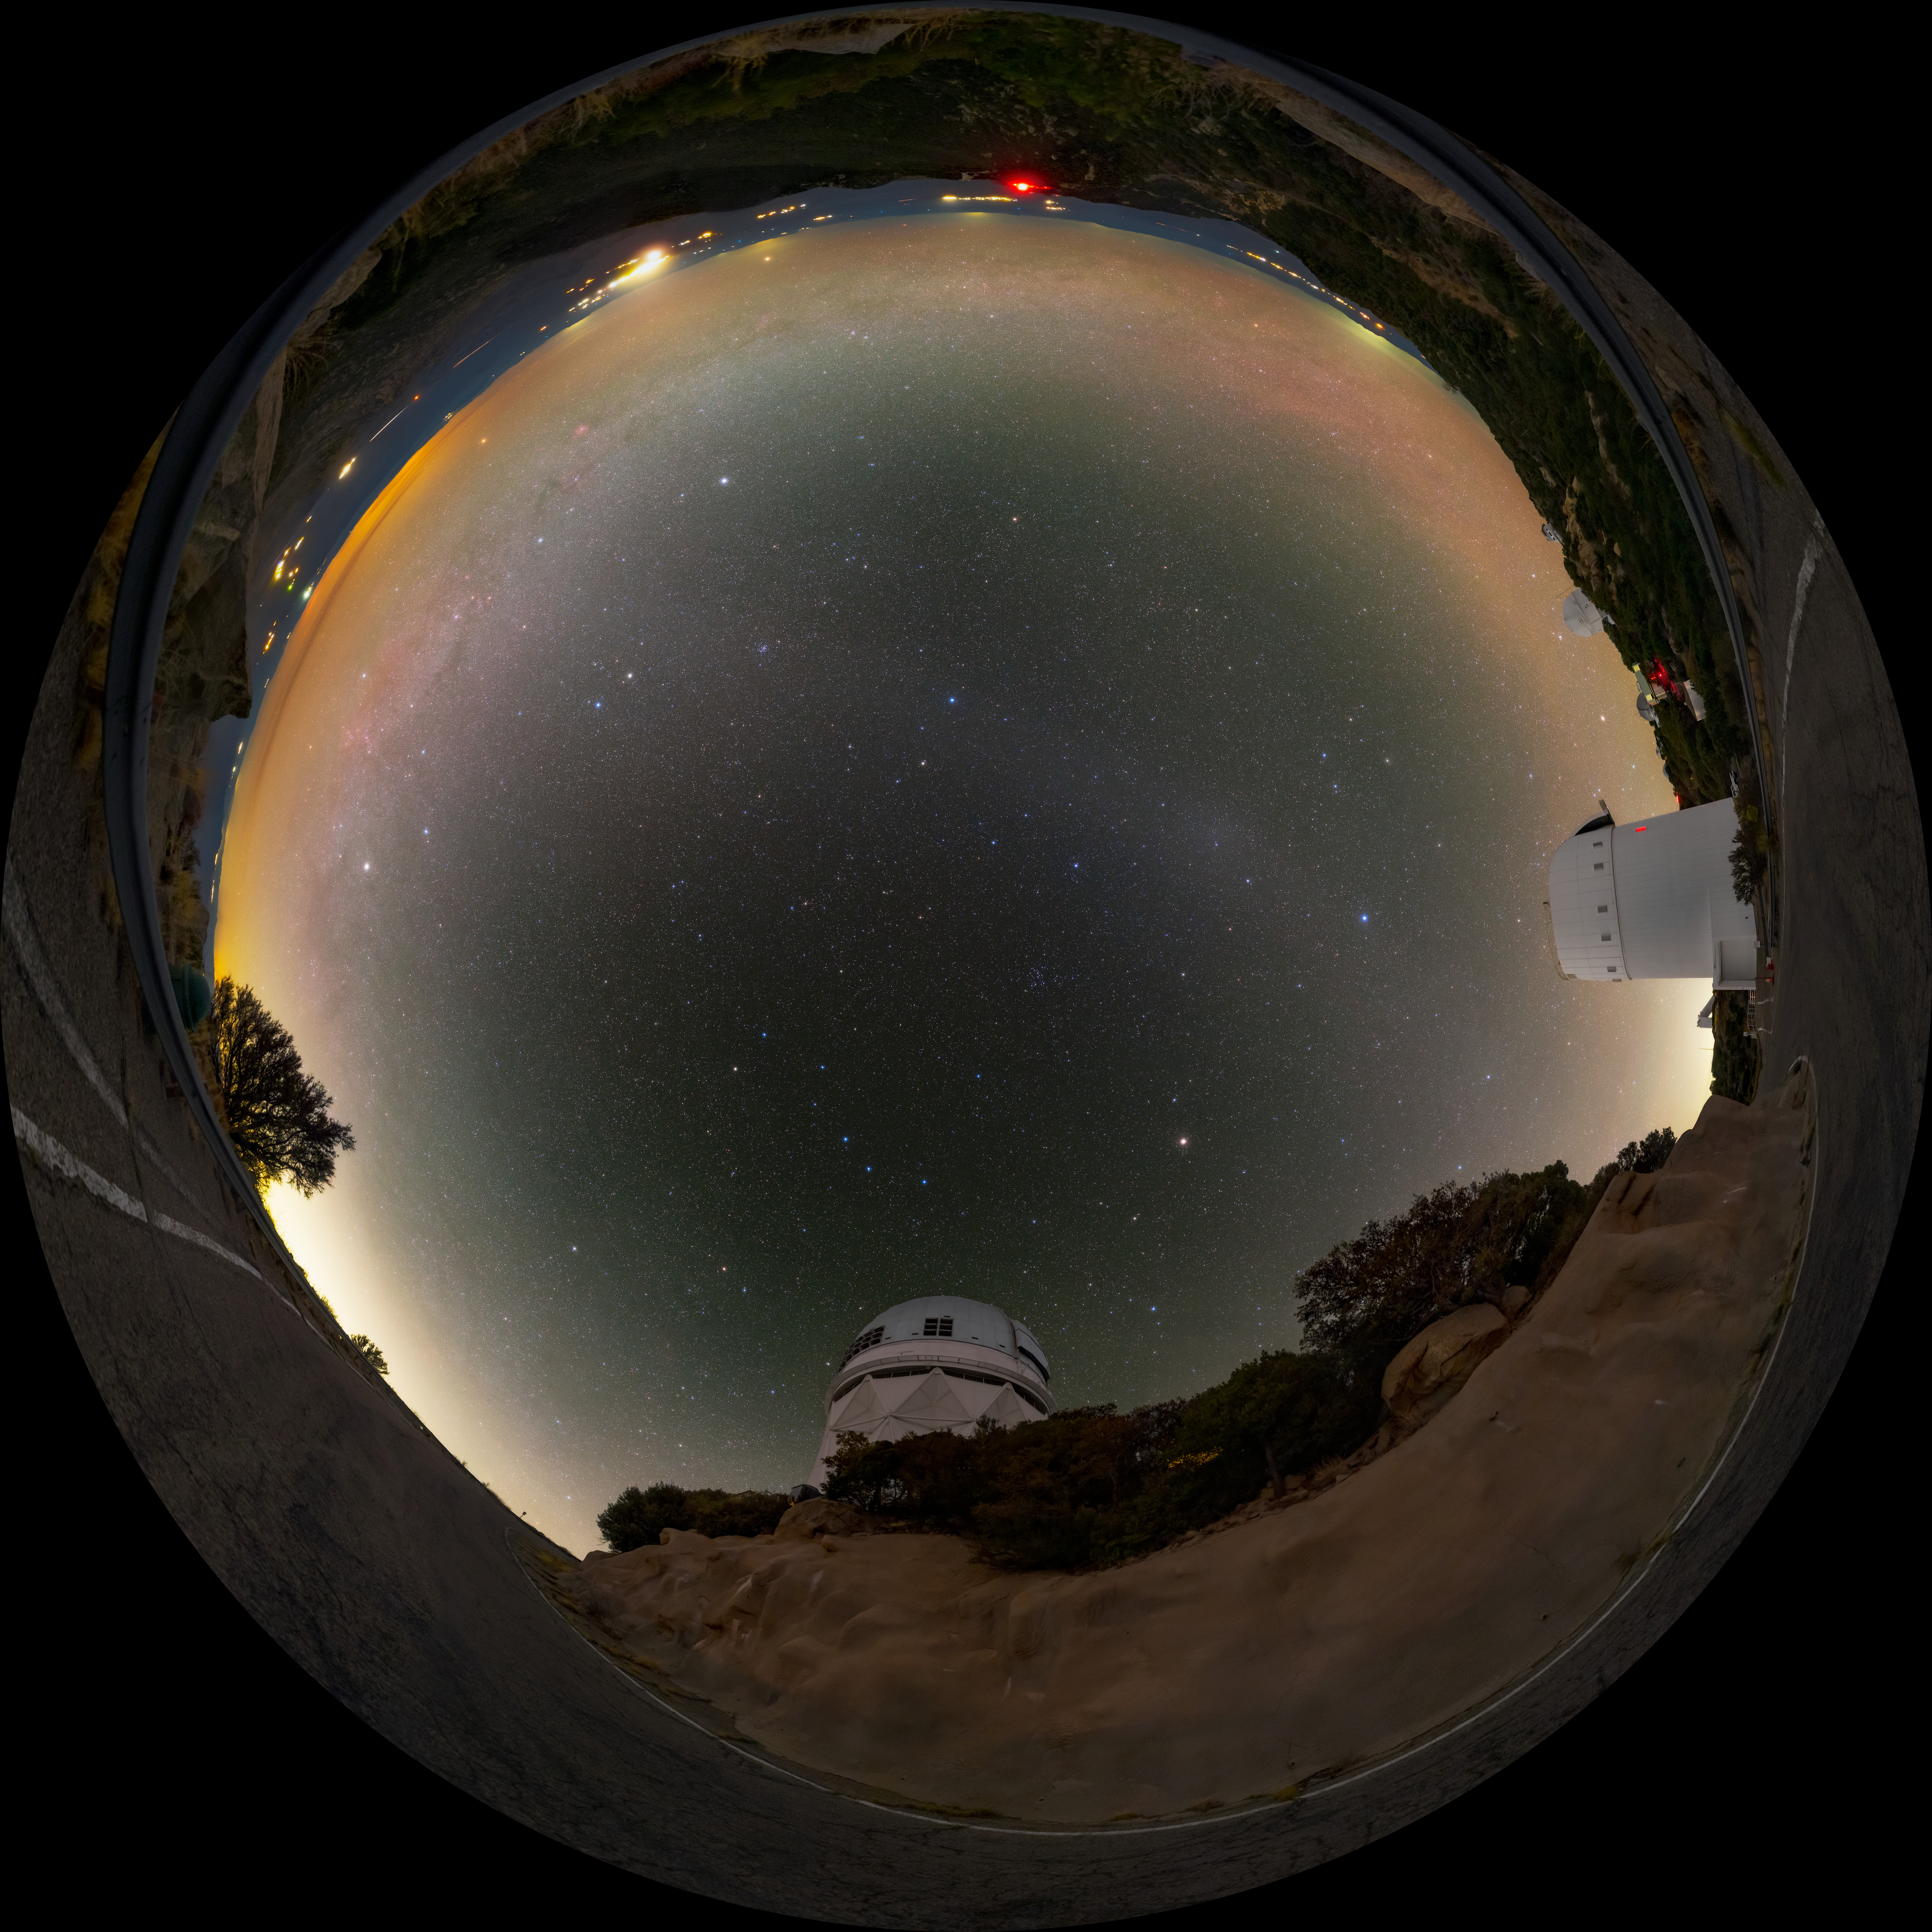

Zodiacal Arc and the UArizona Bok 2.3-meter Telescope Fulldome

A fulldome view of the zodiacal light arcing over the UA Bok 2.3-meter Telescope and Nicholas U. Mayall 4-meter Telescope located at Kitt Peak National Observatory (KPNO), a Program of NSF NOIRLab, near Tucson, Arizona.

A 360 panorama version of this image can be found here.

Credit: KPNO/NOIRLab/NSF/AURA/T. Slovinský